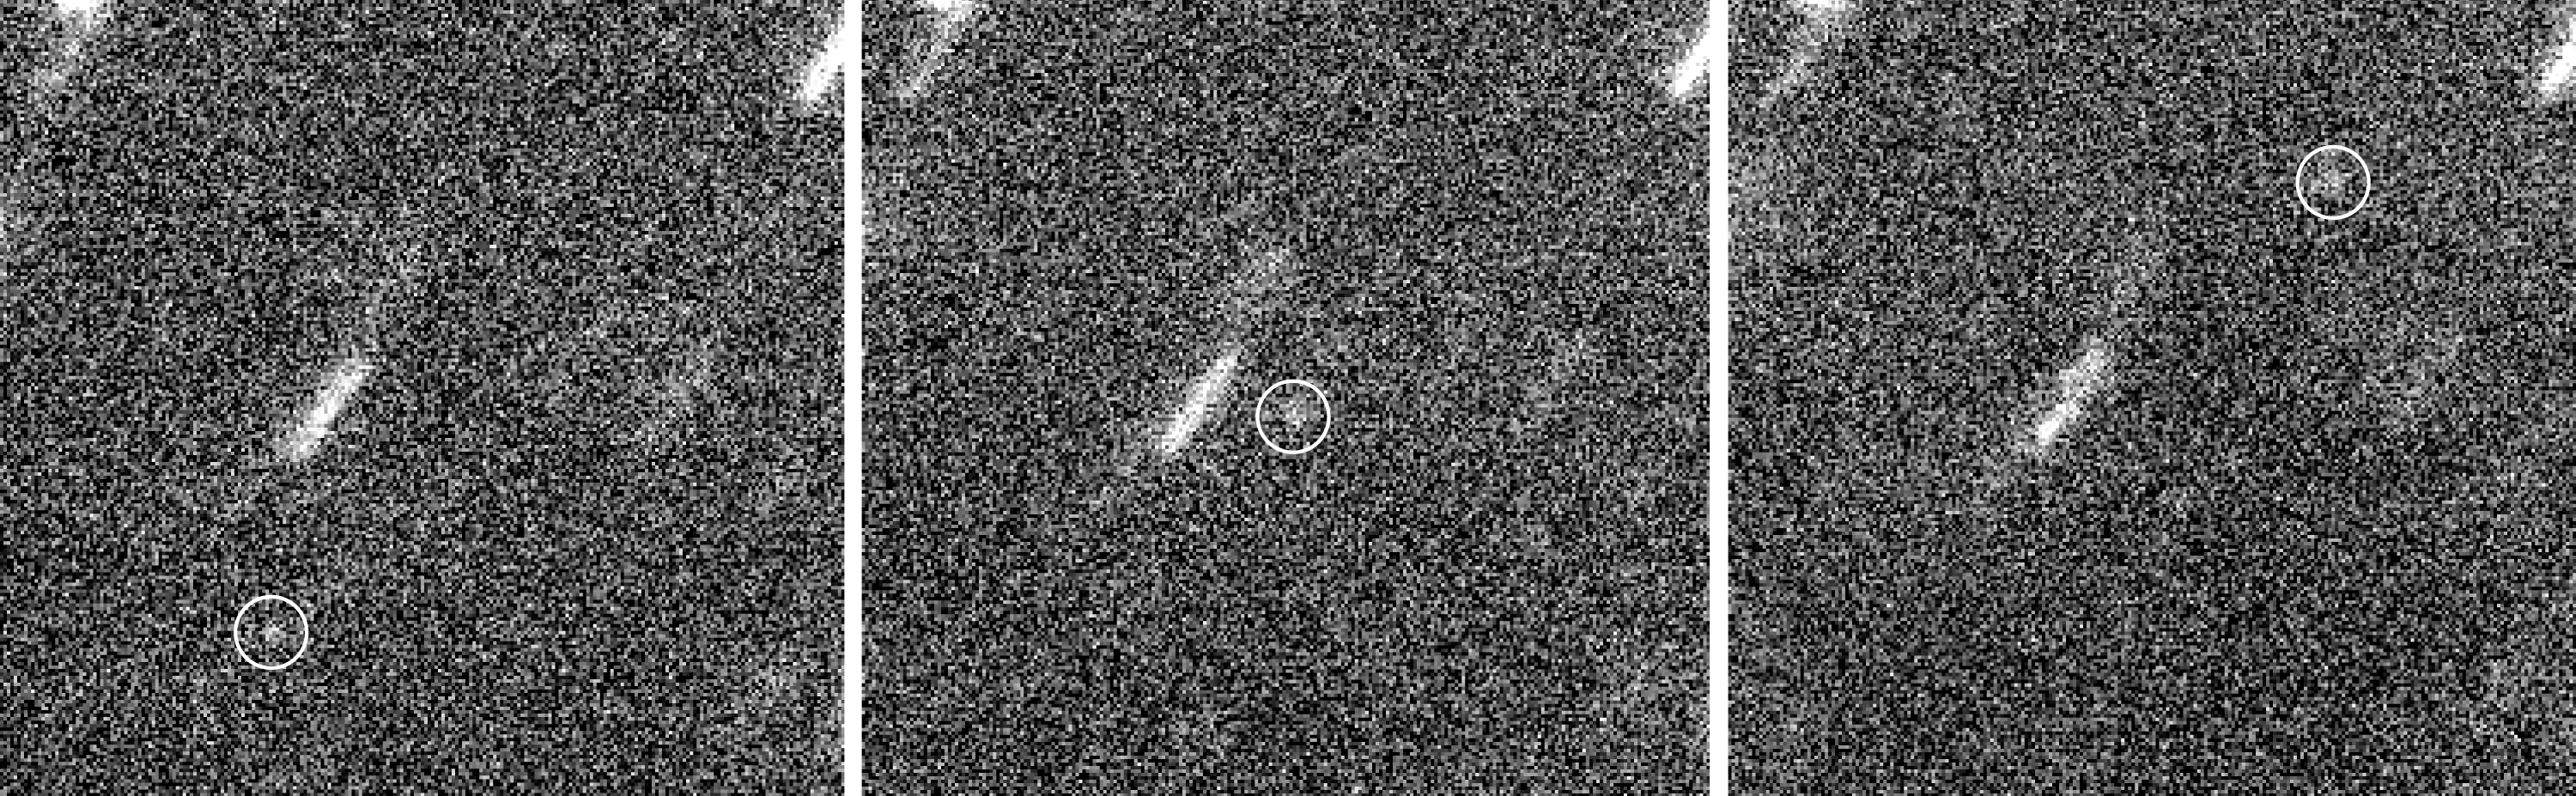

Motion of Comet Wirtanen near Aphelion

The faint, moving image of the nucleus of Comet Wirtanen (in the circles), as observed by the 8.2-m VLT KUEYEN telescope (formerly UT2) and the VLT Test Camera on May 17, 1999, during the commissioning phase. The telescope followed the comet's motion and the stellar images in the field are therefore seen as trails. Each exposure lasted 8 min through a red (R) filtre. The brightness of the comet is less than R = 25 magnitude, or over 50 million times fainter than what can be seen with the unaided eye. The field of view measures about 17 x 15 arcsec 2. North is up and east is left.

These images were taken on May 17, 1999, between 06:50 and 09:50 UT with the VLT Test Camera at the KUEYEN telescope (VLT UT2) at the Paranal Observatory (Chile). The individual images were bias-subtracted, flat-fielded, cleaned of cosmics (dark pixels caused by cosmic rays impacting on the CCD detector) and normalized. The best twelve images were selected, aligned to the same pixel position and coadded. The observing conditions were variable; the seeing was initially about 0.4 arcsec, but deteriorated somewhat during the observations.

Credit: ESO